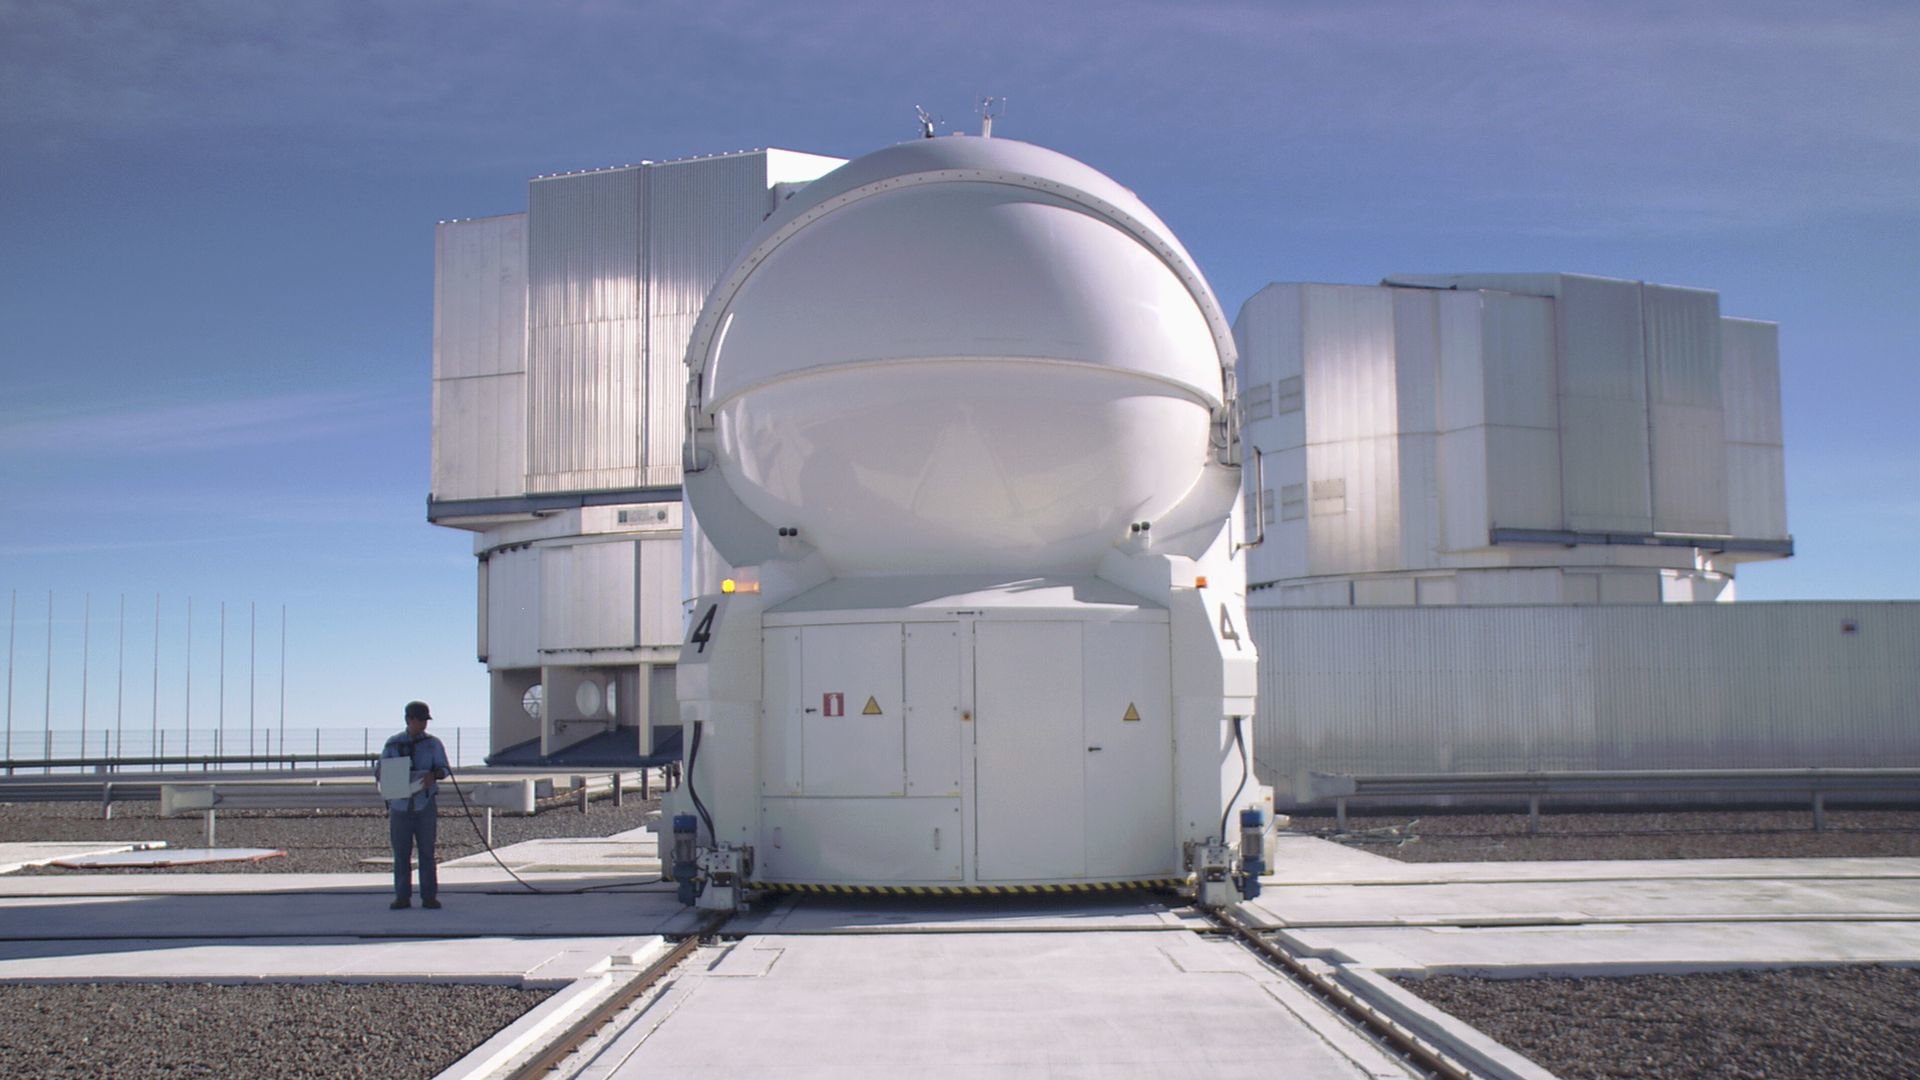

Auxiliary Telescope

Mario Tapia translating one of the movable auxilliary telescopes of the VLT. This picture is part of the movie "The Eye". Read more about it on this link

Credit: parallax raumprojektion/ESO